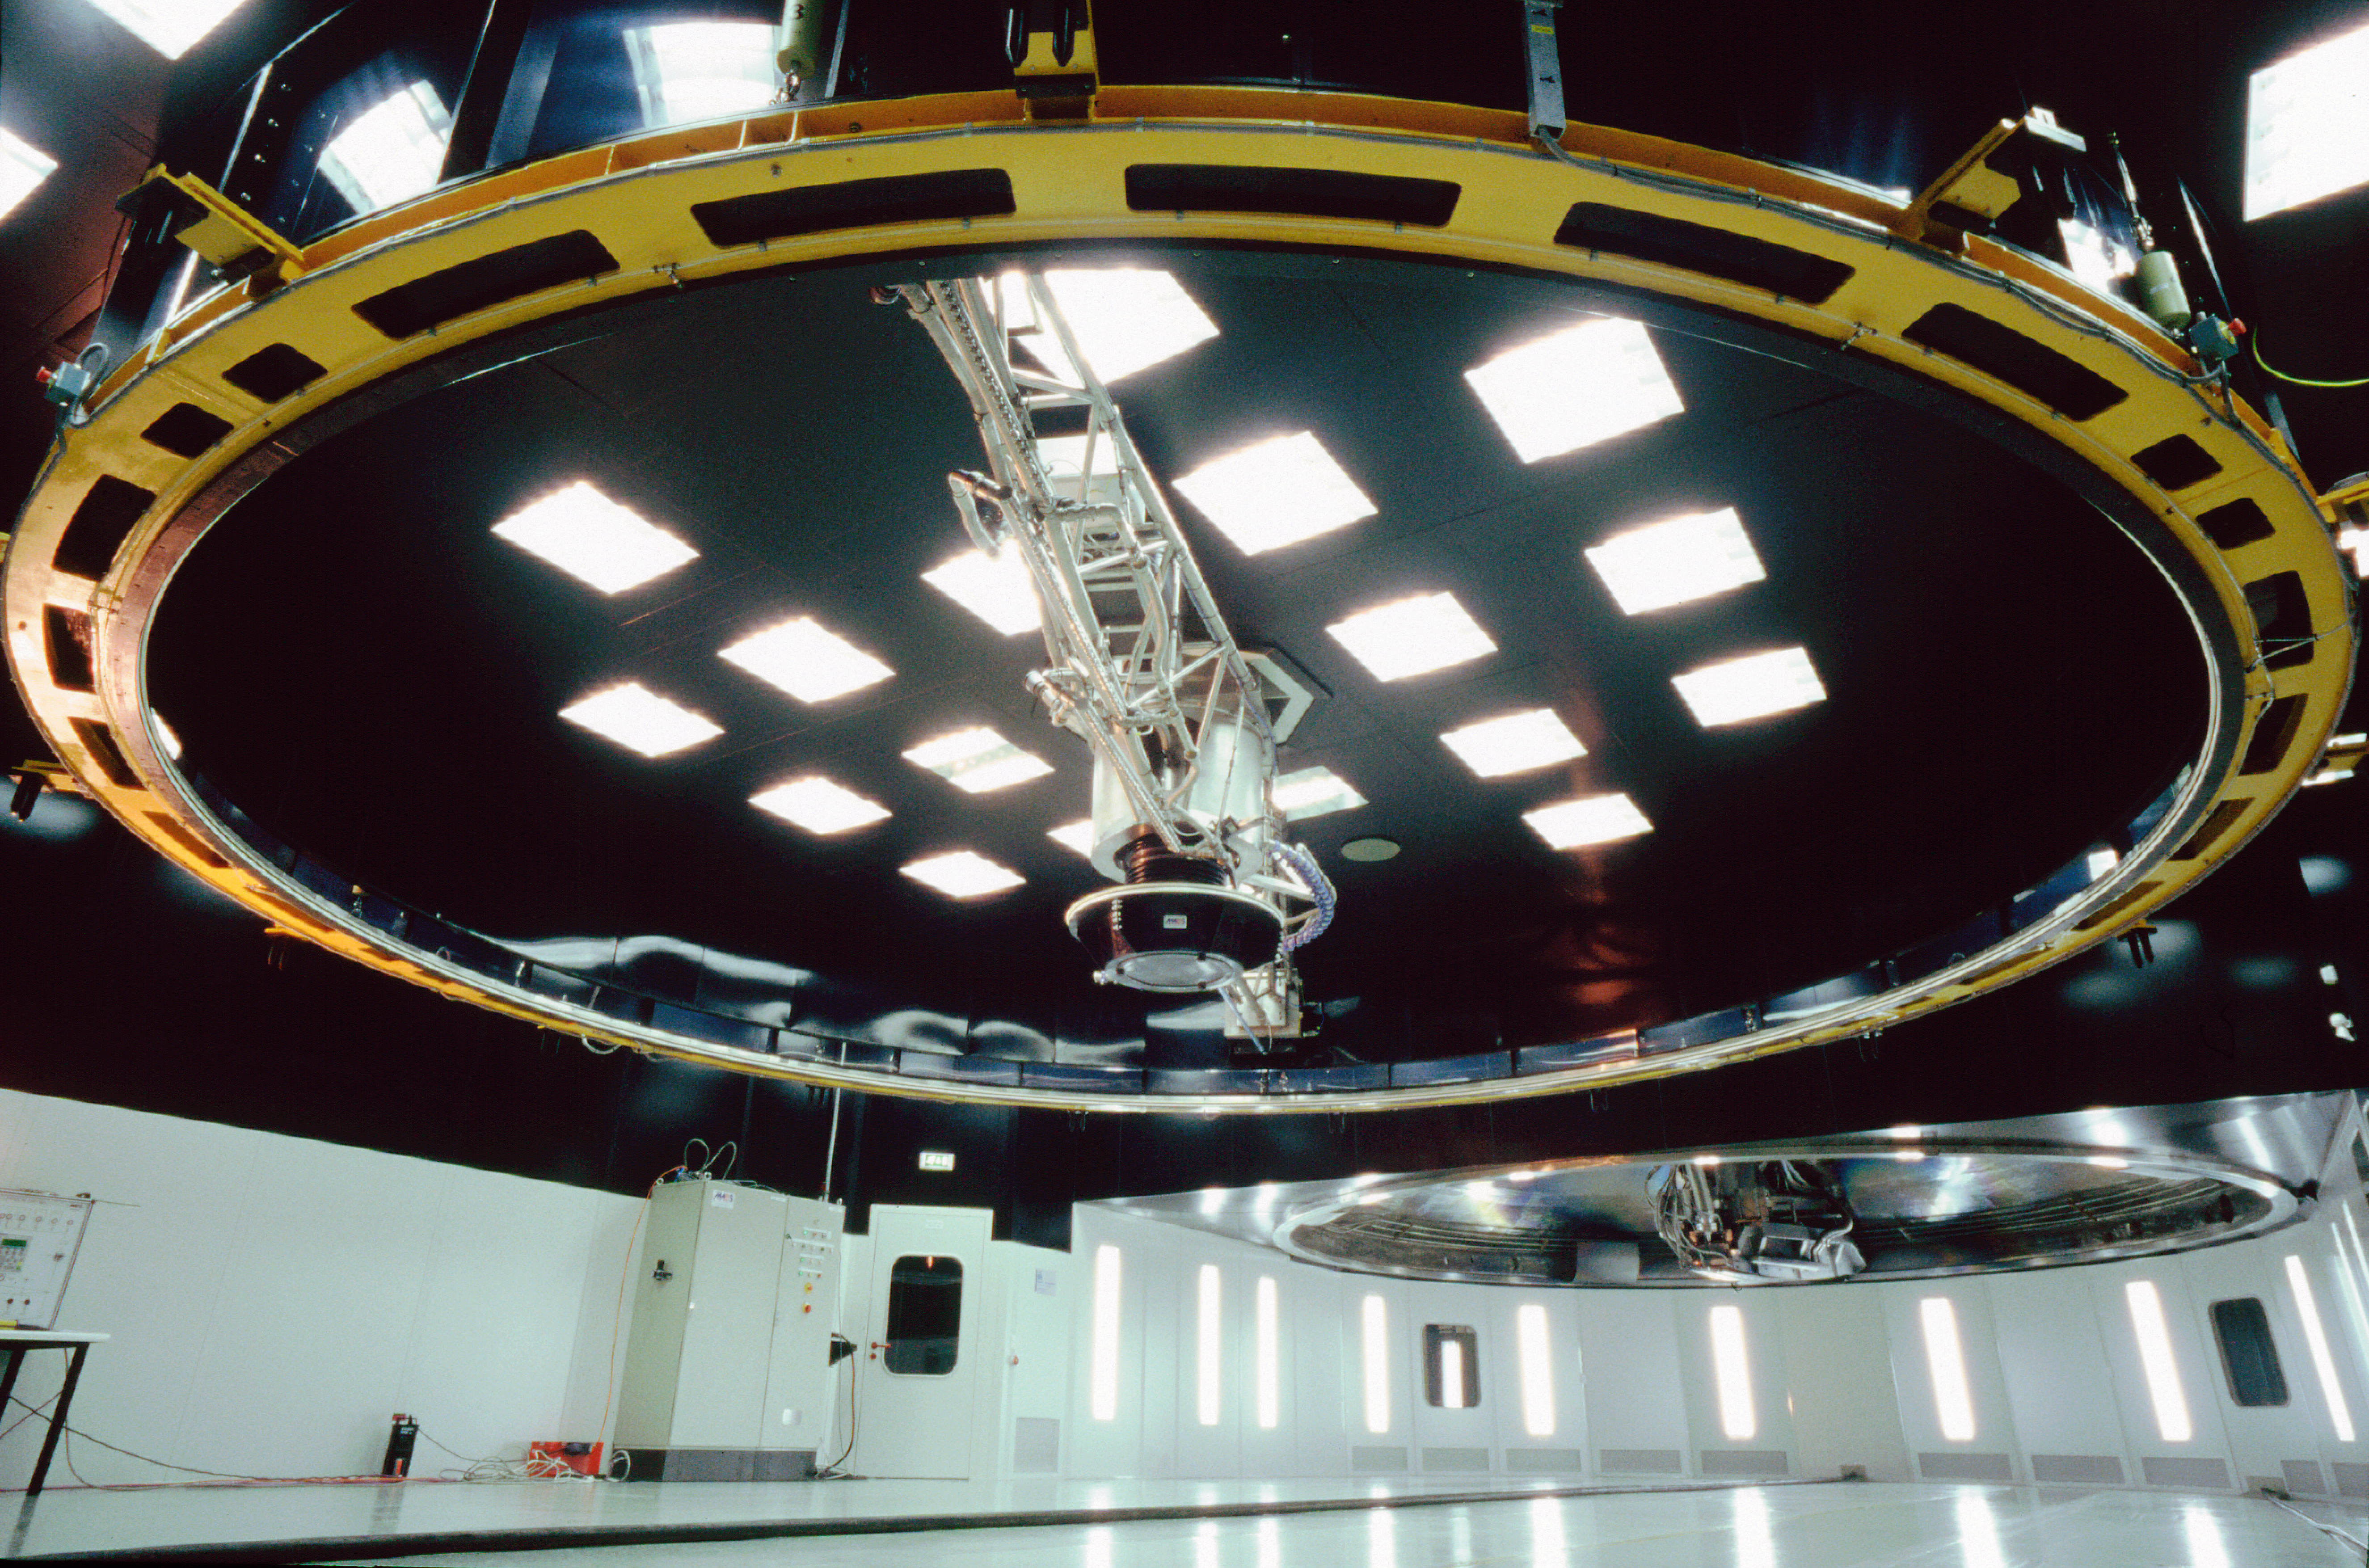

VLT mirror coating plant

This is the coating plant for the mirrors of the VLT as seen from below in December 2000.

Credit: ESO